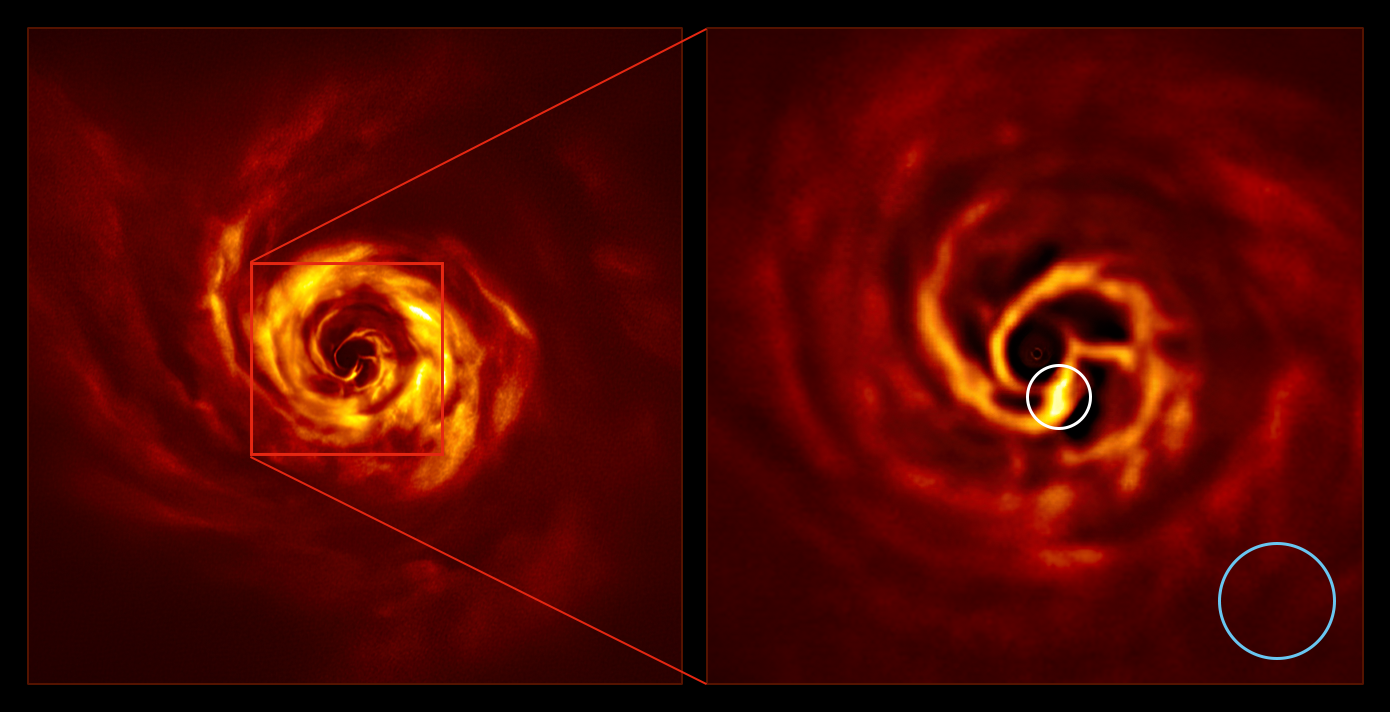

SPHERE images of the AB Aurigae system (side by side, annotated)

The images of the AB Aurigae system showing the disc around it. The image on the right is a zoomed-in version of the area indicated by a red square on the image on the left. It shows the inner region of the disc, including the very-bright-yellow ‘twist’ (circled in white) that scientists believe marks the spot where a planet is forming. This twist lies at about the same distance from the AB Aurigae star as Neptune from the Sun. The blue circle represents the size of the orbit of Neptune.

The images were obtained with the SPHERE instrument on ESO’s Very Large Telescope in polarised light.

Credit: ESO/Boccaletti et al.